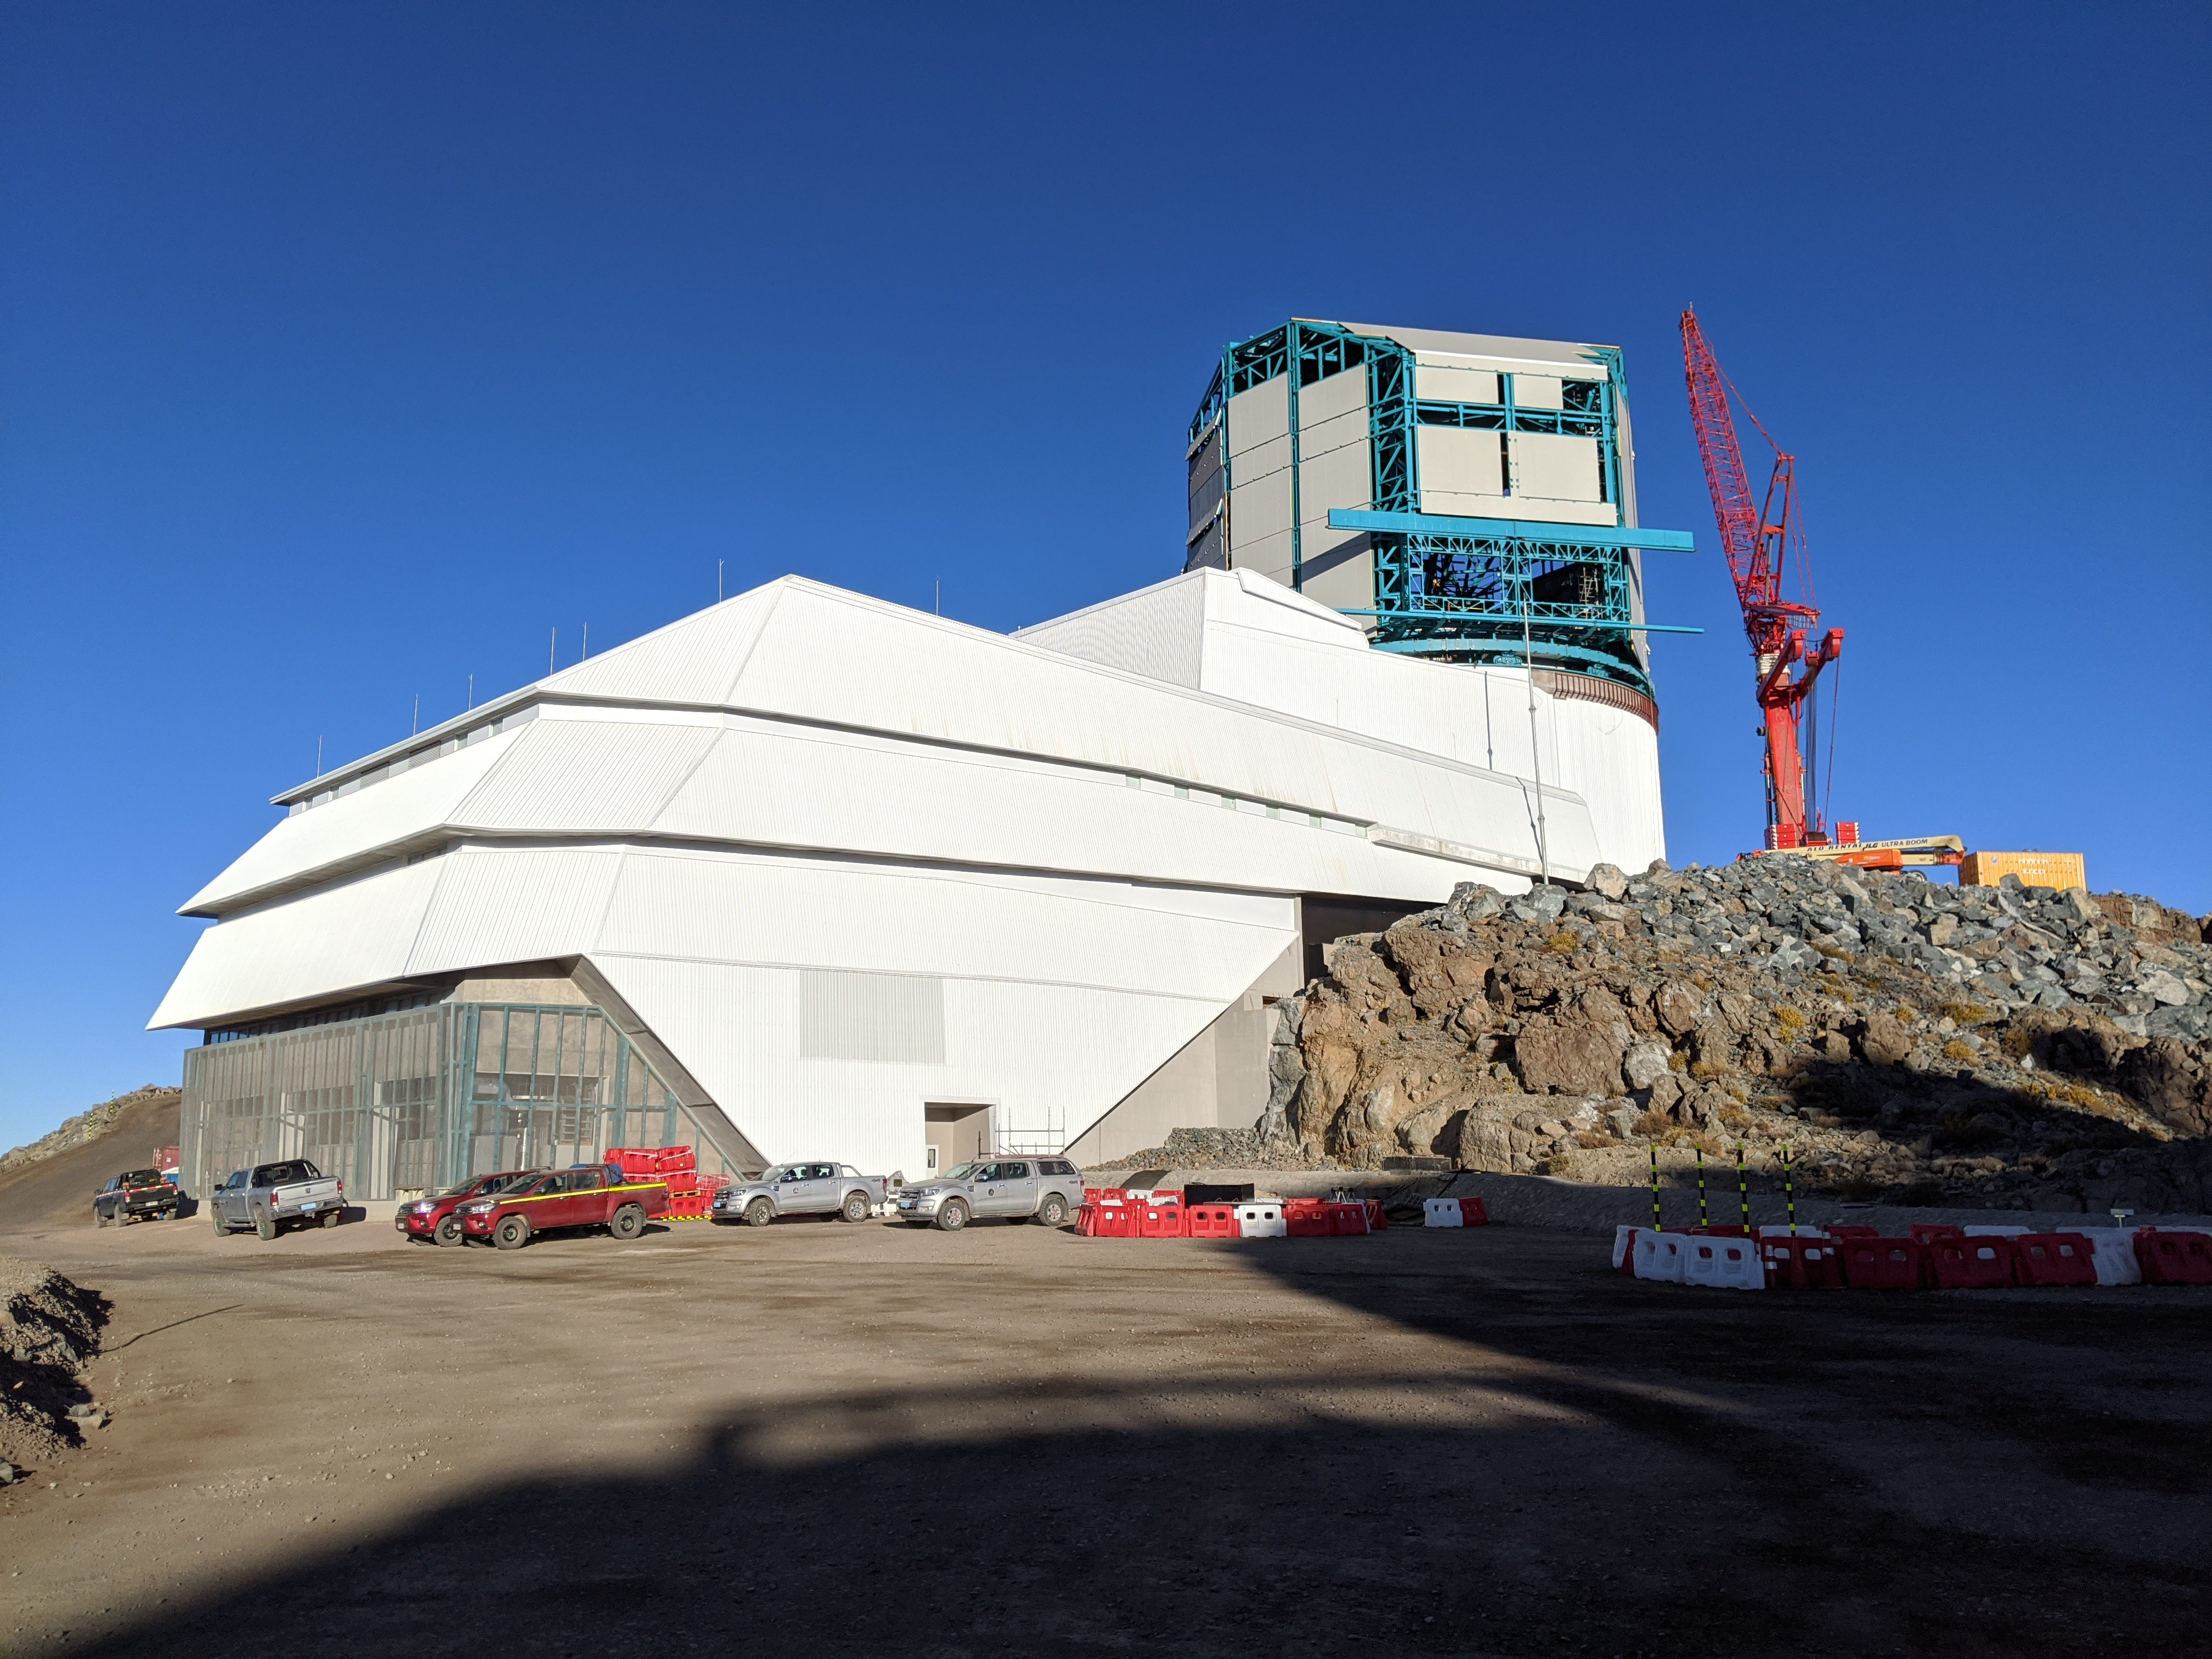

Construction Progress March 2020

Work continues on the Rubin Observatory Dome while the Telescope Mount Assembly is being installed inside the summit facility building.

Credit: Rubin Observatory/NSF/AURA